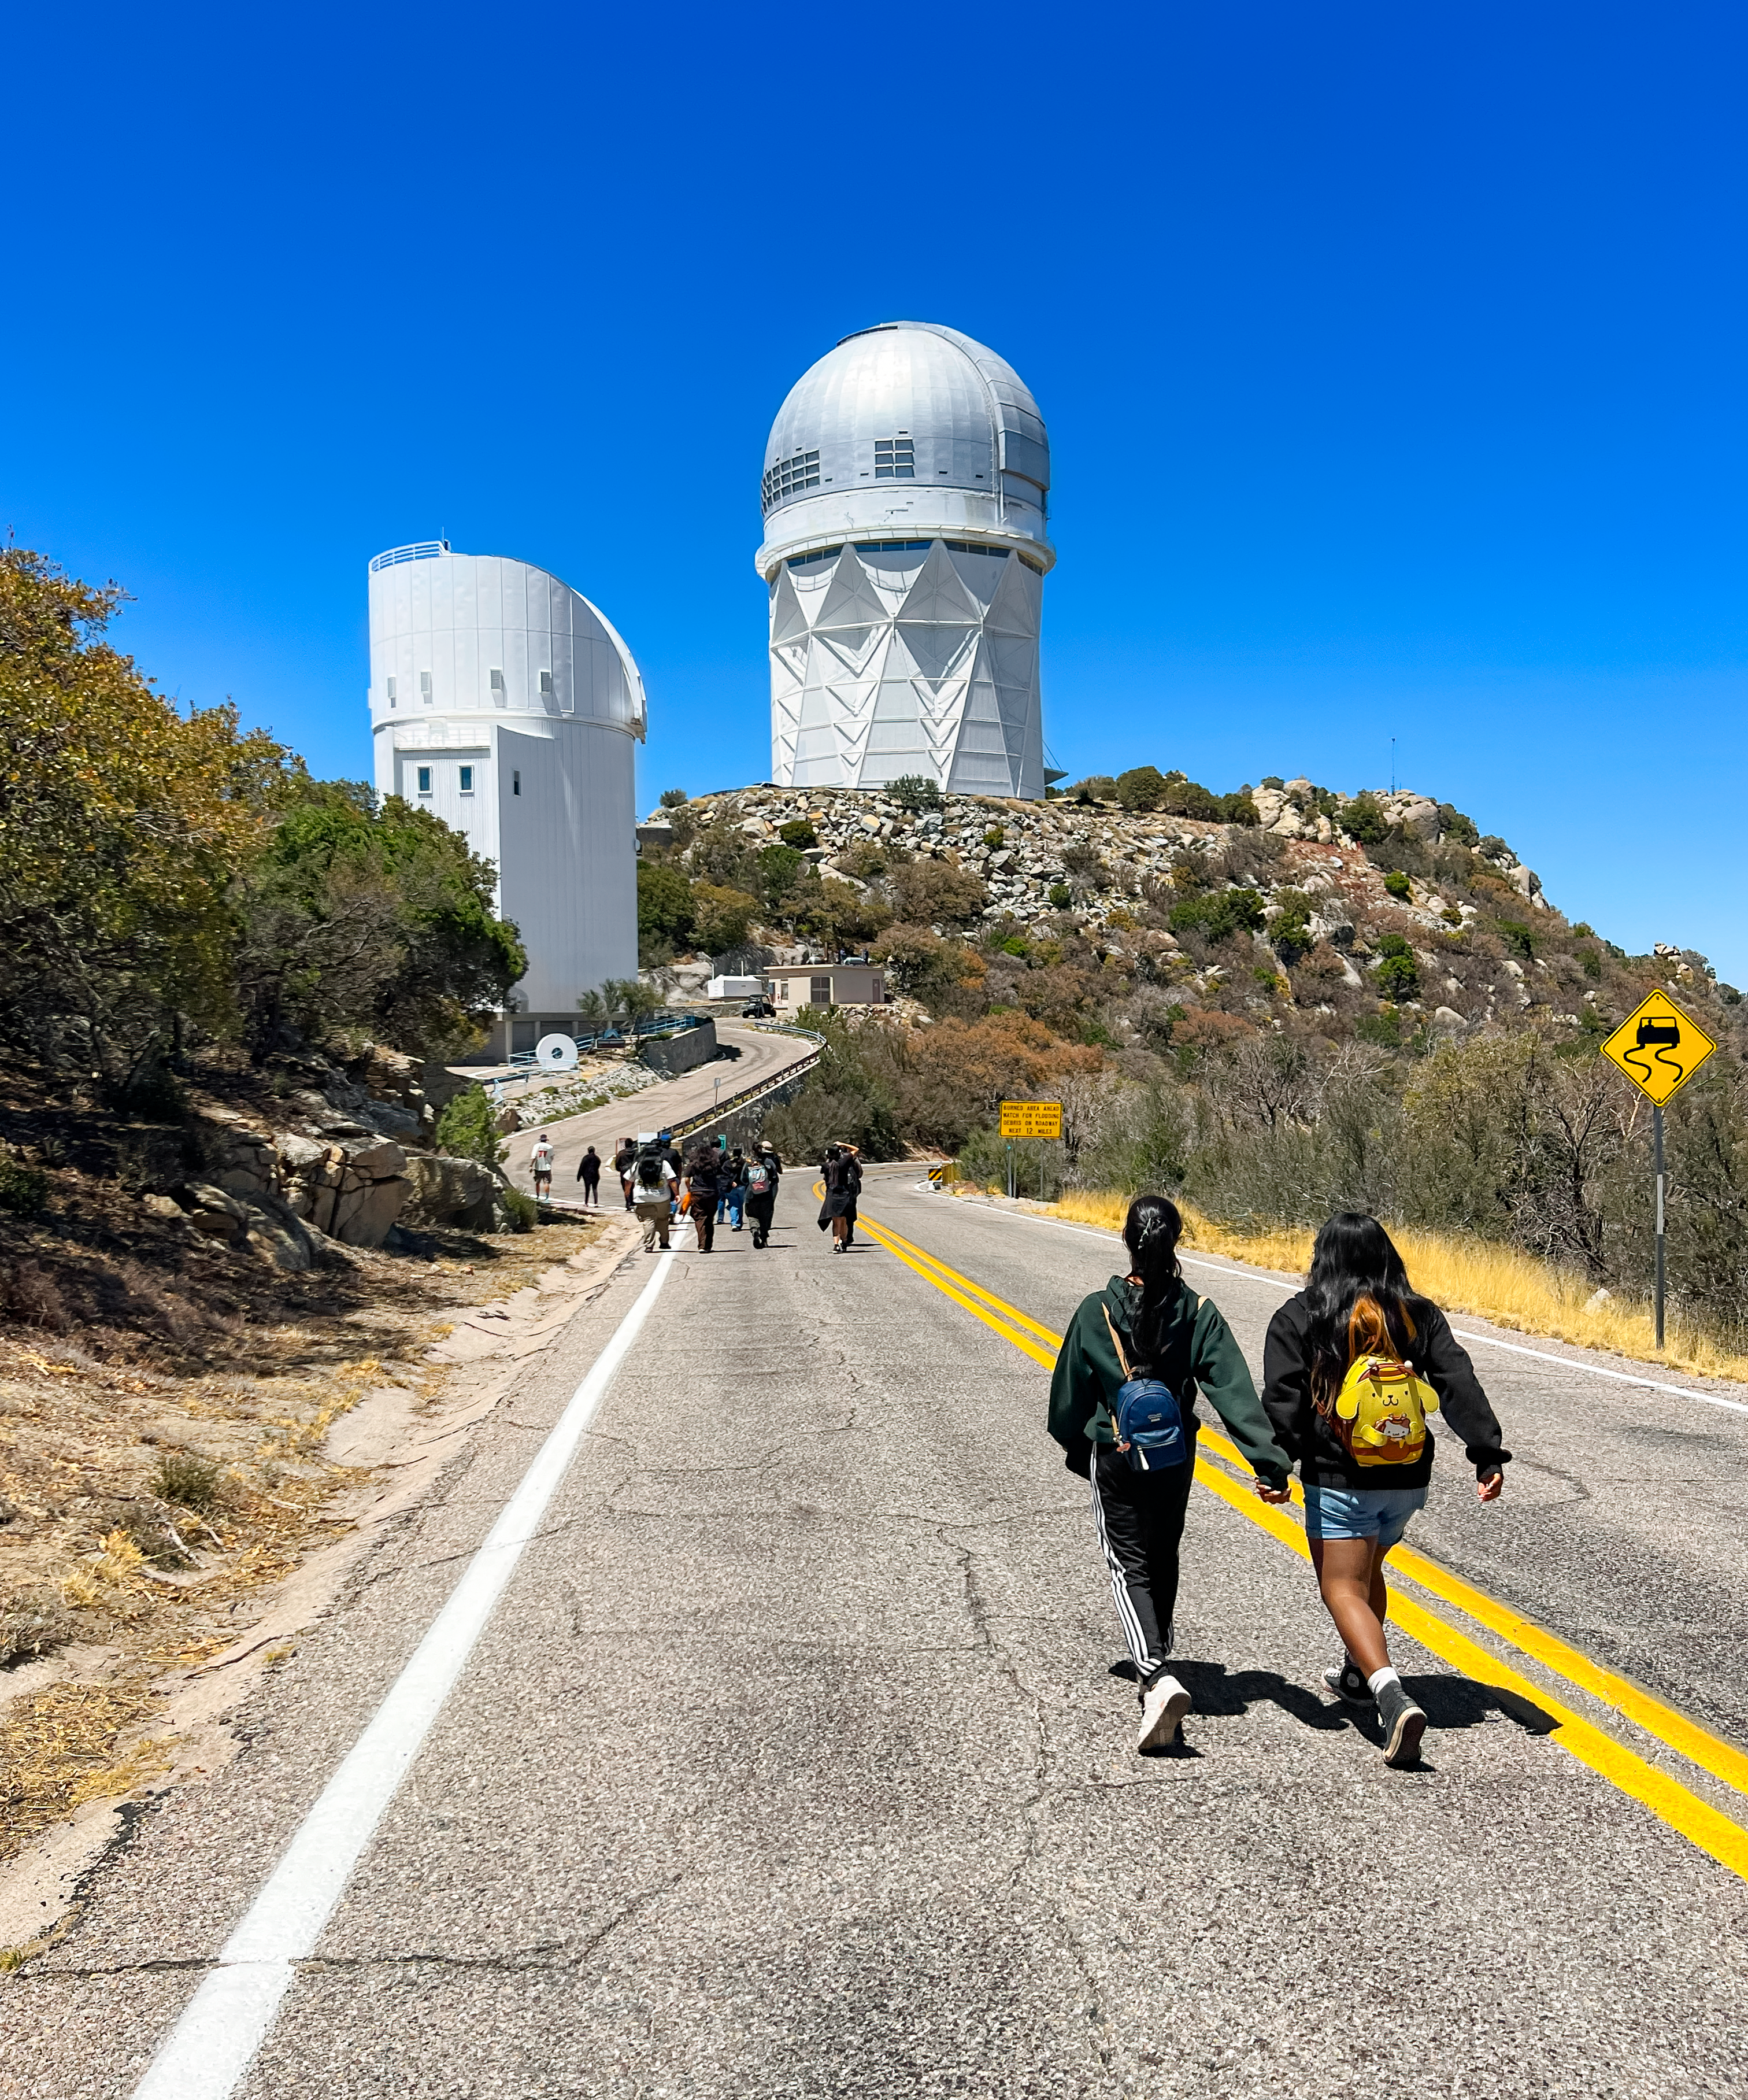

Students from Baboquivari Unified School District walk to the NSF Nicholas U. Mayall 4-meter telescope to photograph the mountain as part of the district’s Career and Technical Education Program.

Students from Baboquivari Unified School District walk to the NSF Nicholas U. Mayall 4-meter telescope to photograph the mountain as part of the district’s Career and Technical Education Program.

Credit: KPNO/NOIRLab/NSF/AURA/R. Proctor